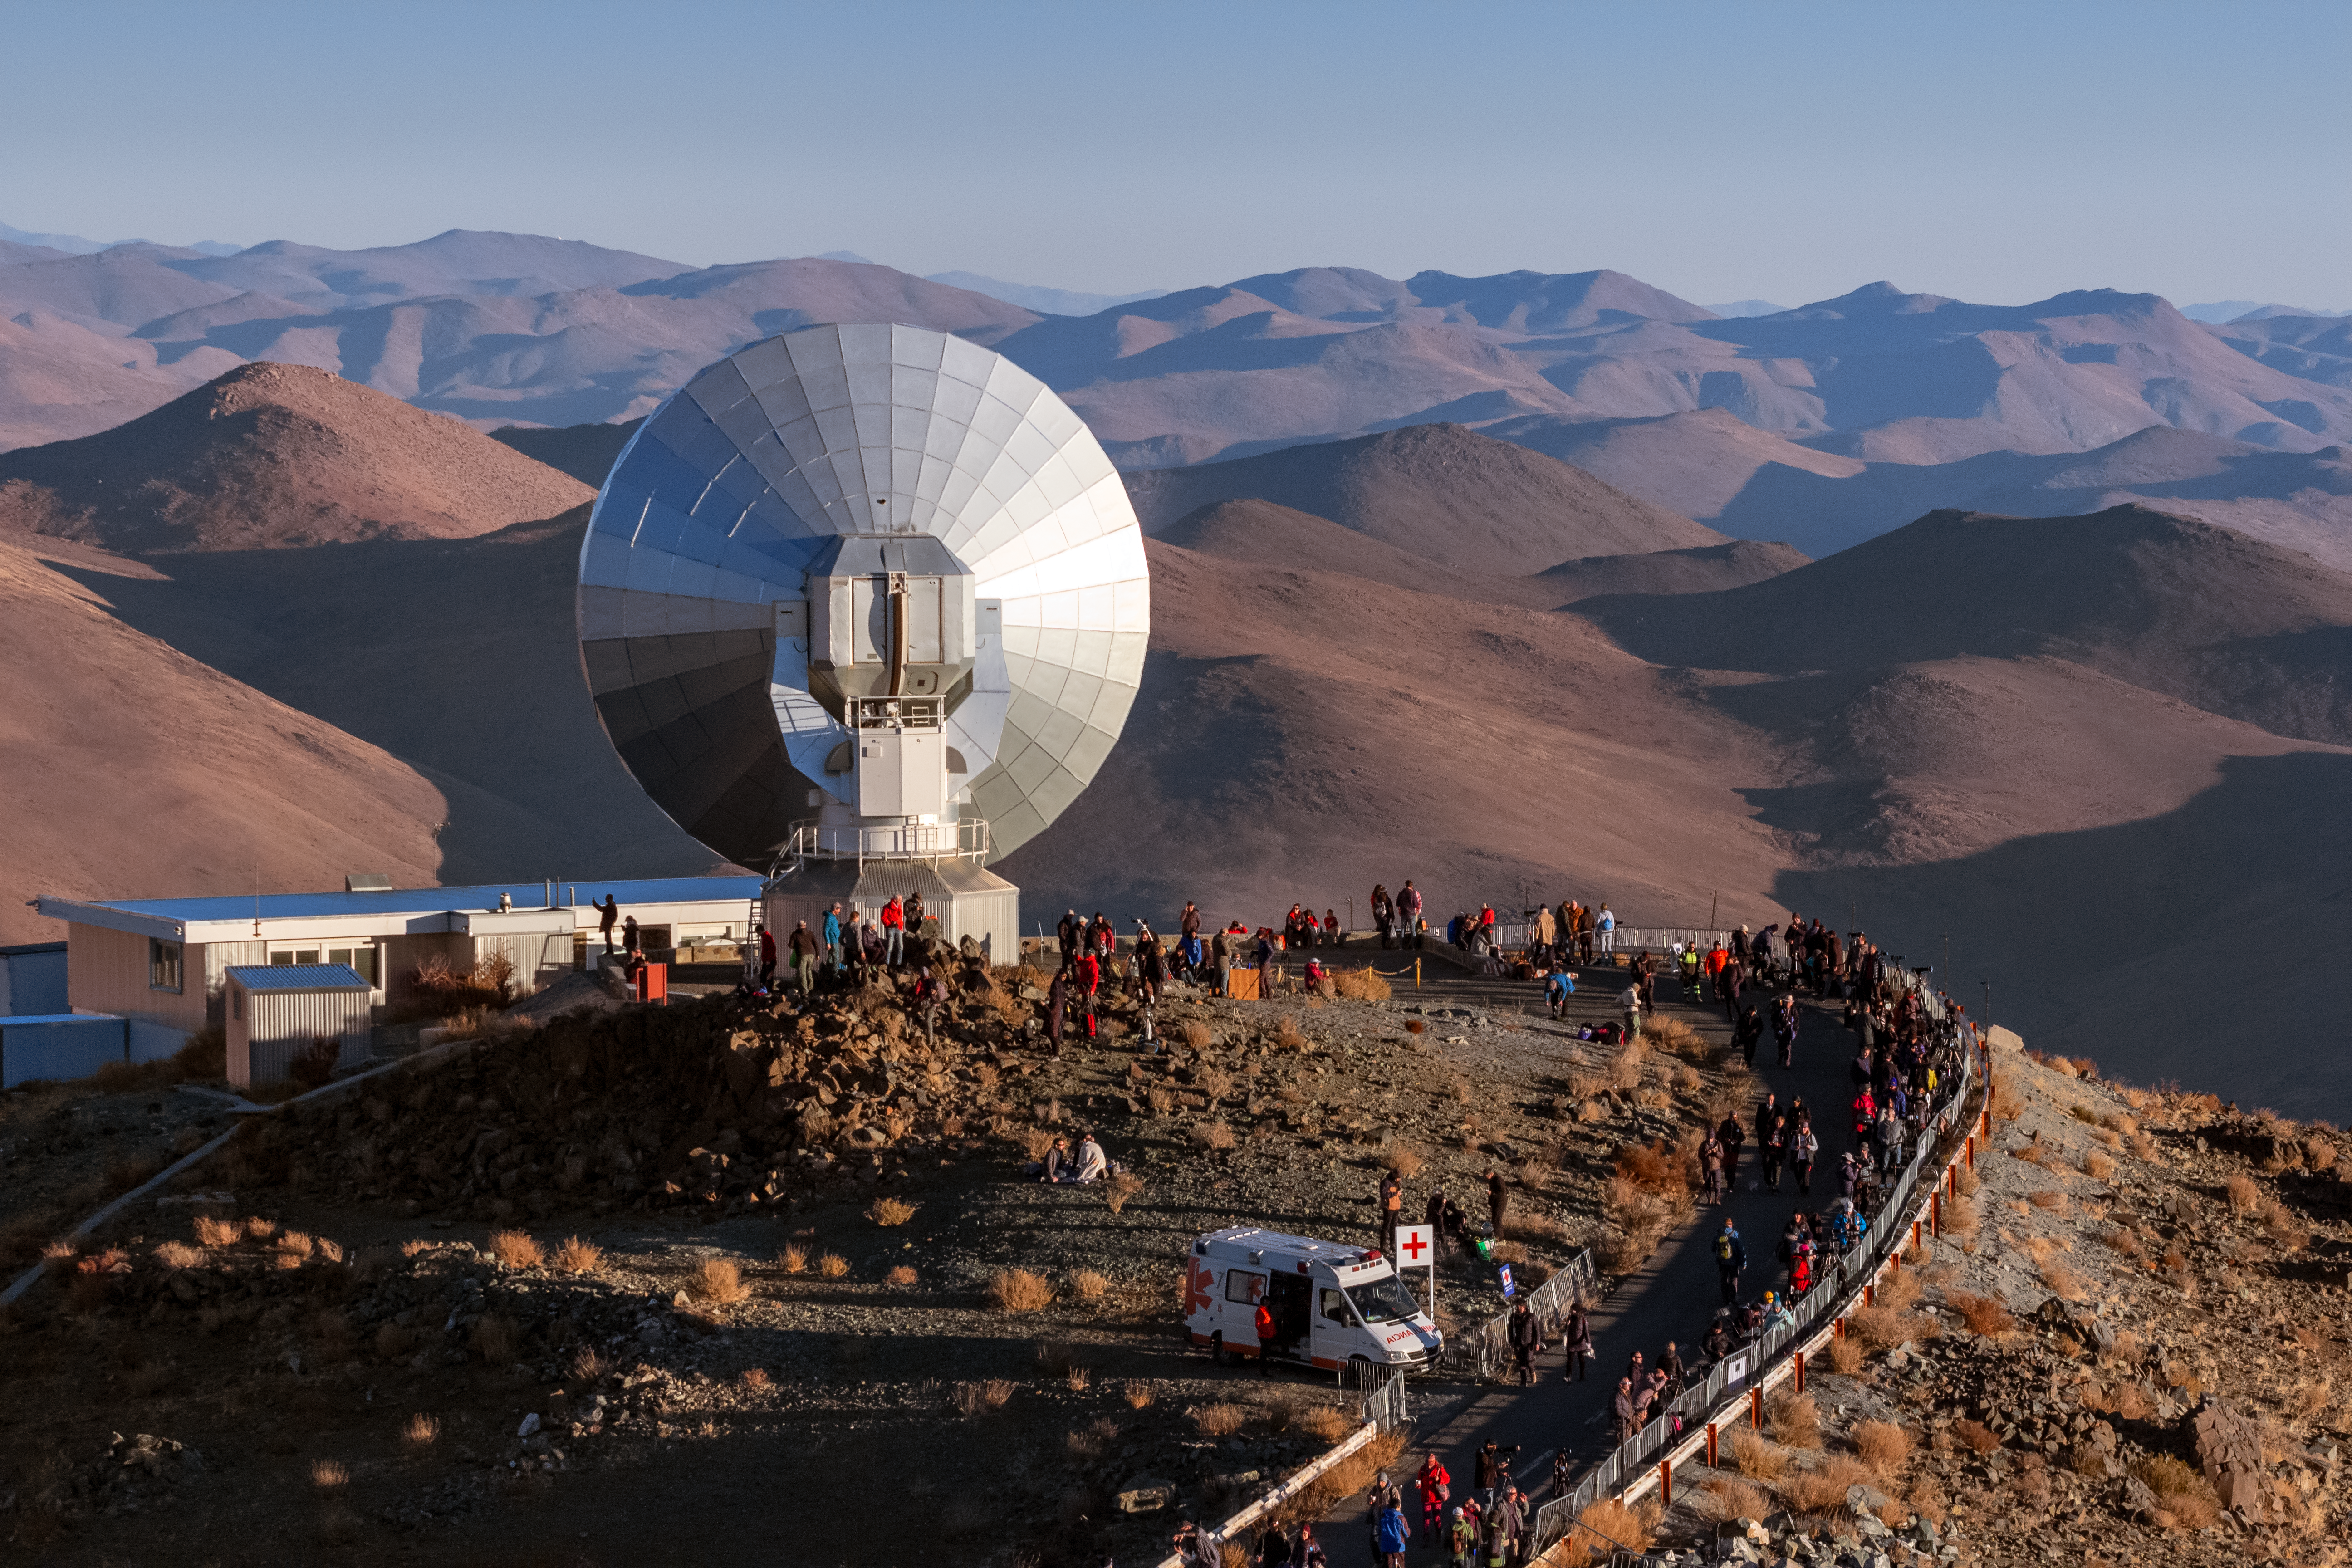

SEST during the 2019 total solar eclipse

On 2 July 2019, the path of totality of a solar eclipse passed across ESO’s La Silla Observatory. ESO, in collaboration with the Government of Chile, organised an outreach campaign that gave people the opportunity to experience this rare phenomenon from La Silla Observatory itself. 1000 visitors had access to the site, including more than 30 high school students and 30 senior citizens from La Serena, La Higuera and Coquimbo, the districts neighbouring the Observatory. In this aerial image, visitors observe the eclipse from a privileged area near the Swedish–ESO Submillimetre Telescope.

Credit: ESO/J. Kupec